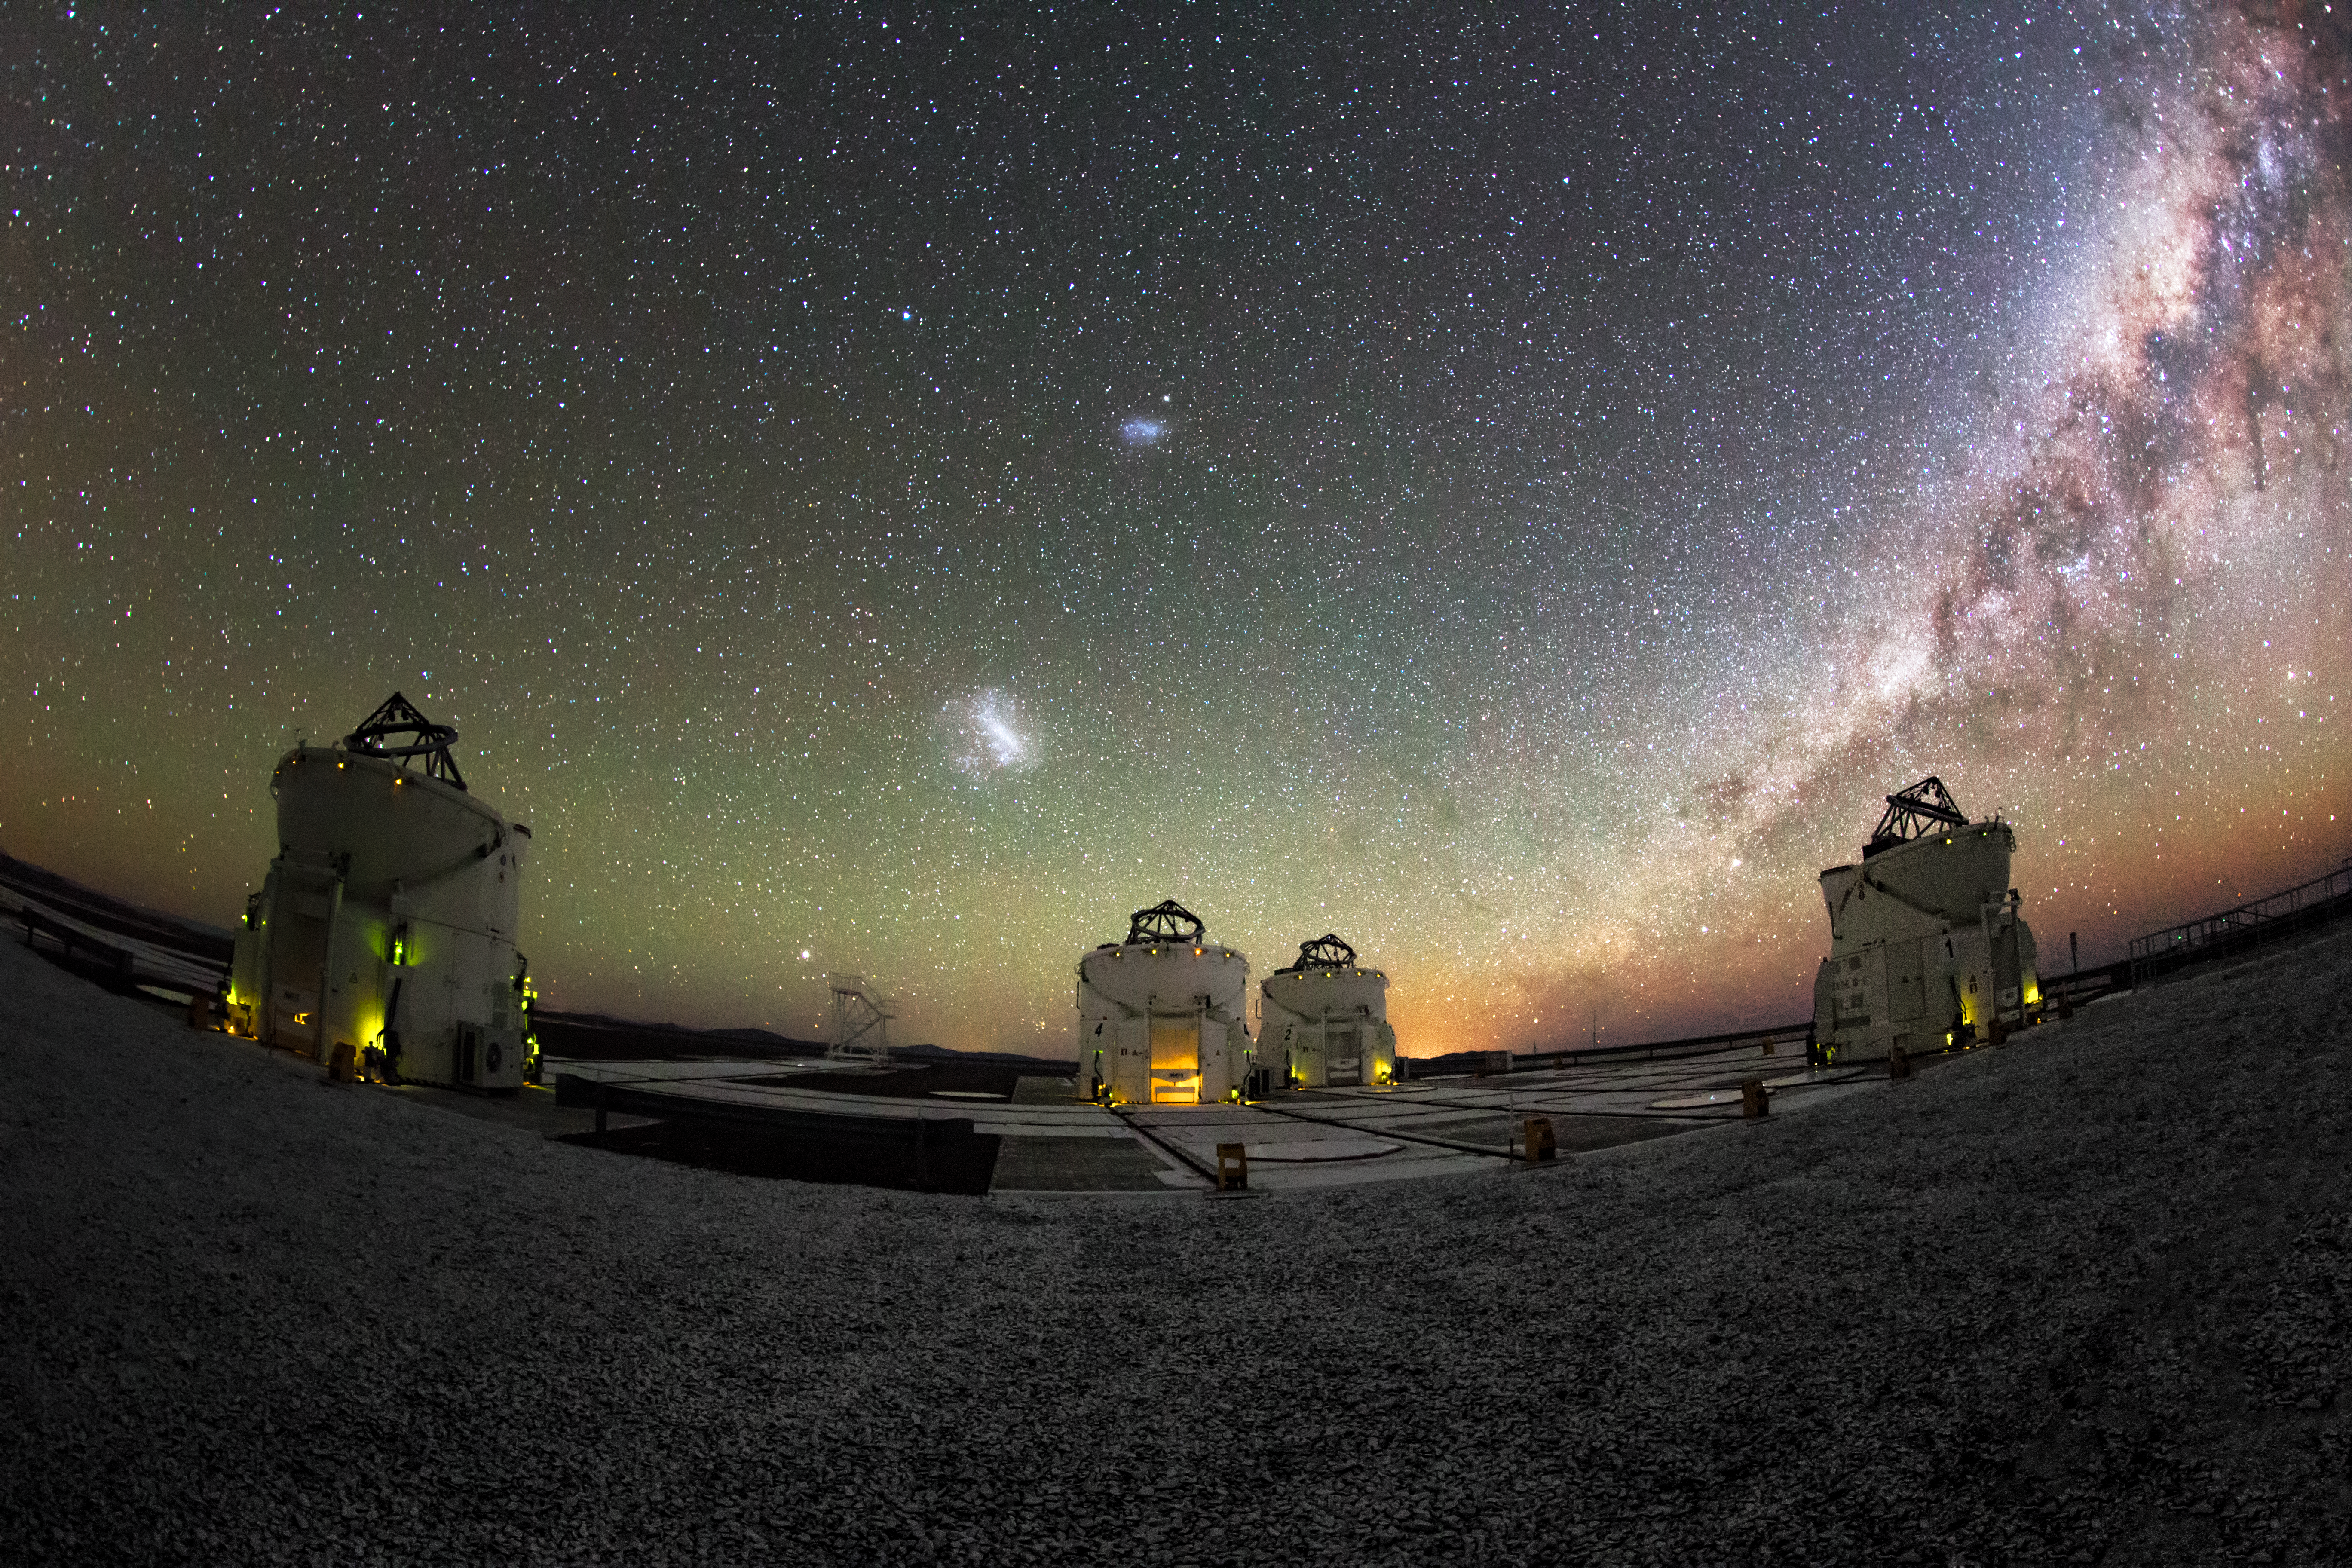

Large and small over Paranal

In the foreground we can see the four movable 1.8-metre Auxiliary Telescopes situated at the ESO-operated Very Large Telescope (VLT), operating with their domes open. The Large and Small Magellanic Cloud galaxies are visible as bright patches to the left of the Milky Way, which is visible to the naked eye. The VLT is based at the Cerro Paranal site in the Atacama Desert of northern Chile.

Credit: M. Claro/ESO